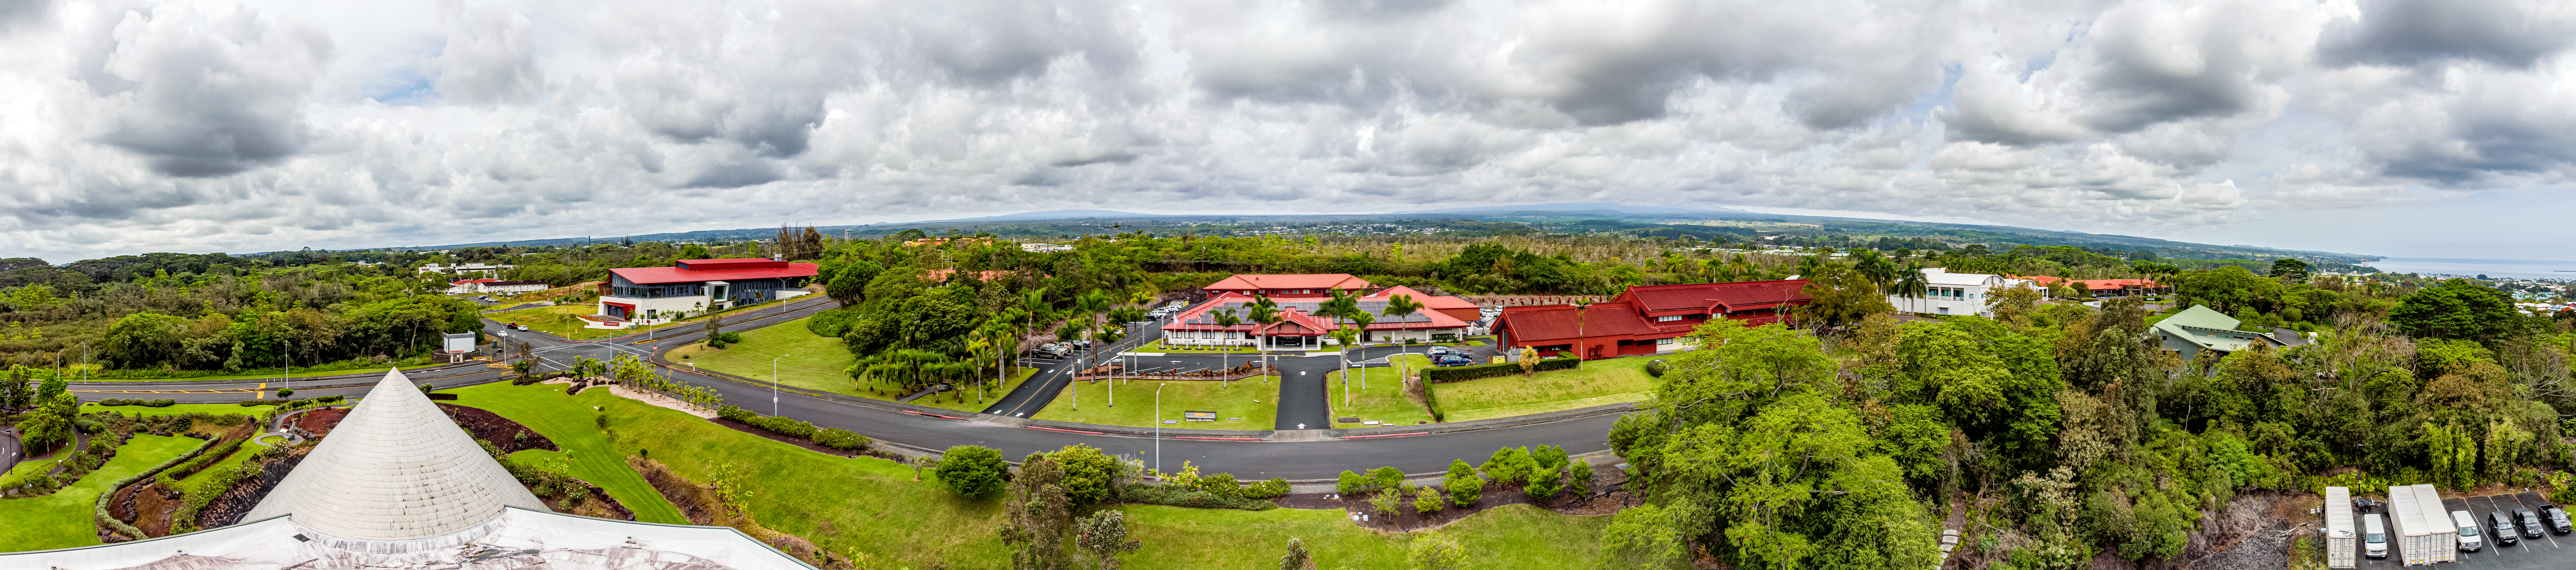

Gemini North Hilo Base Facility

Aerial drone image of the Gemini North Hilo Base Facility in Hawaiʻi.

Credit: International Gemini Observatory/NOIRLab/NSF/AURA